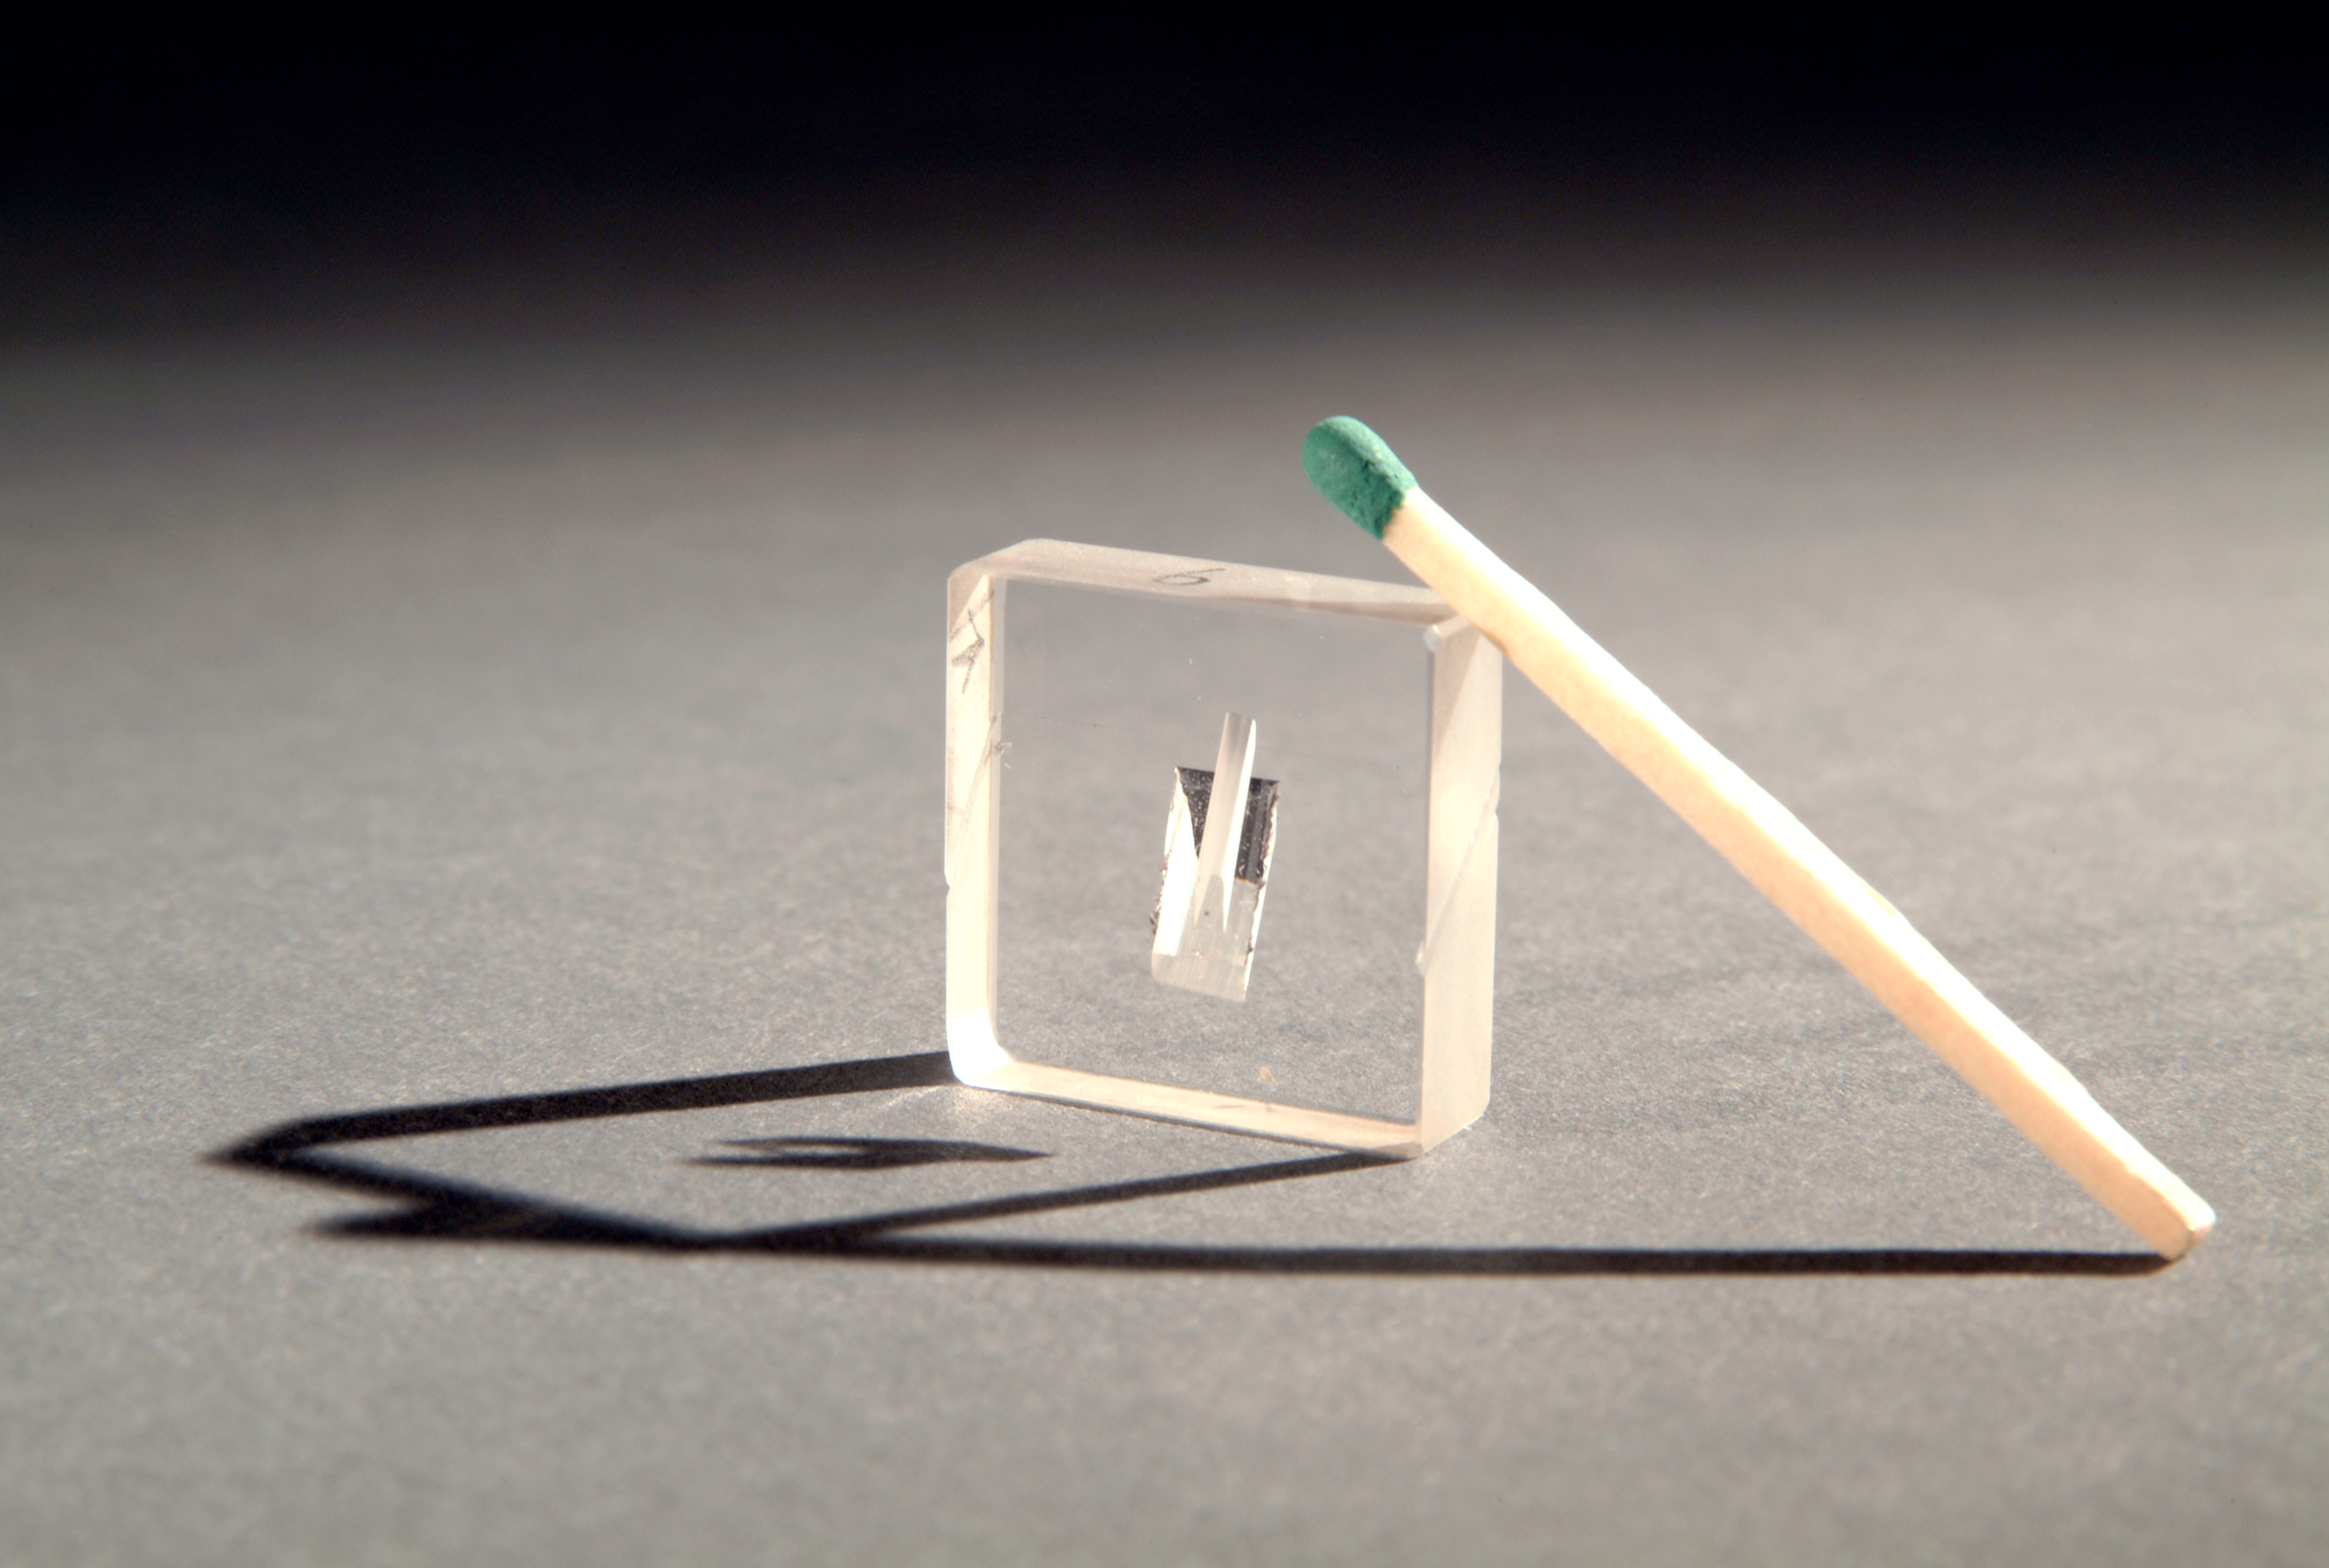

UVES beam splitter

The beam splitter, an optical component, inside the UVES instrument. This picture was obtained in 2002.

Credit: ESO/H.H.Heyer